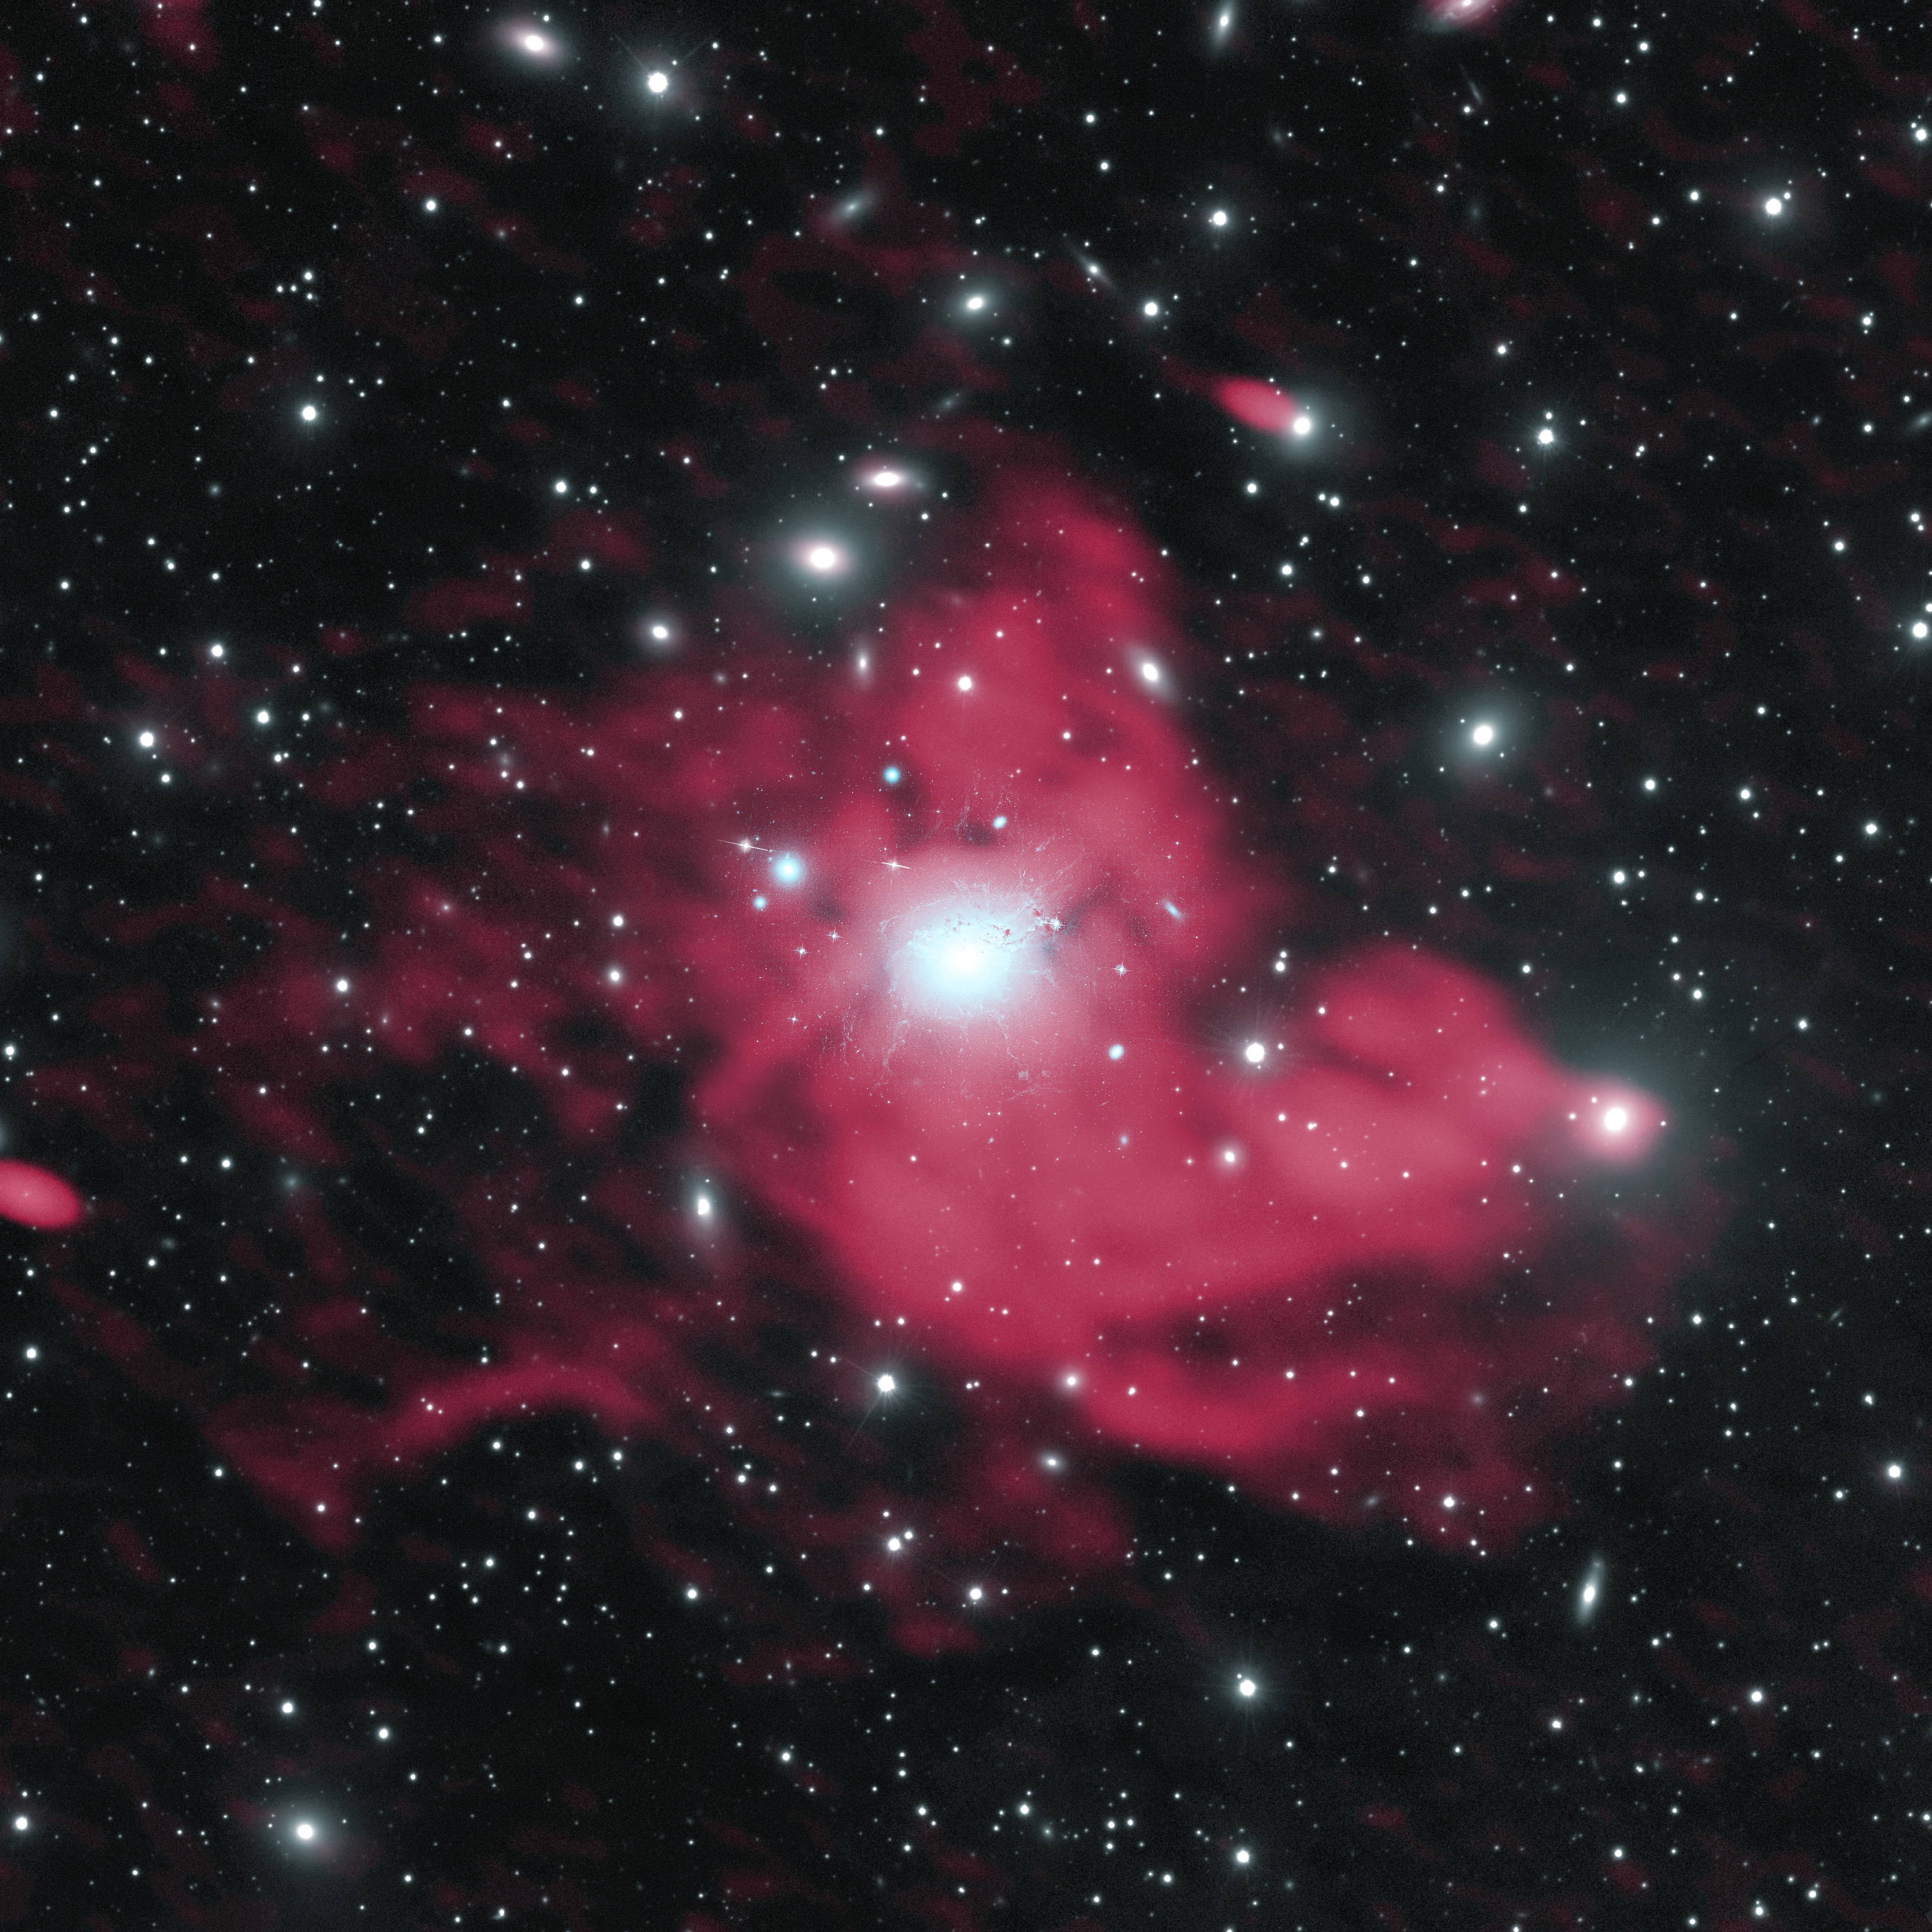

VLA Gives New Insight Into Galaxy Cluster’s Spectacular “Mini-Halo”

Astronomers using the National Science Foundation’s Karl G. Jansky Very Large Array (VLA) have discovered new details that are helping them decipher the mystery of how giant radio-emitting structures are formed at the center of a cluster of galaxies. The scientists studied a cluster of thousands of galaxies more than 250 million light-years from Earth, named the Perseus Cluster after the constellation in which it appears. Embedded within the center, the Perseus Cluster hosts a pool of superfast particles that emit radio waves, creating a radio structure known as a “mini-halo.” Mini-haloes have been found in about 30 galaxy clusters, but the halo in the Perseus Cluster is the largest known, about 1.3 million light-years in diameter, or 10 times the size of our Milky Way Galaxy. Radio emission in red; optical in white.

Credit: Gendron-Marsolais et al.; NRAO/AUI/NSF; NASA; SDSS.